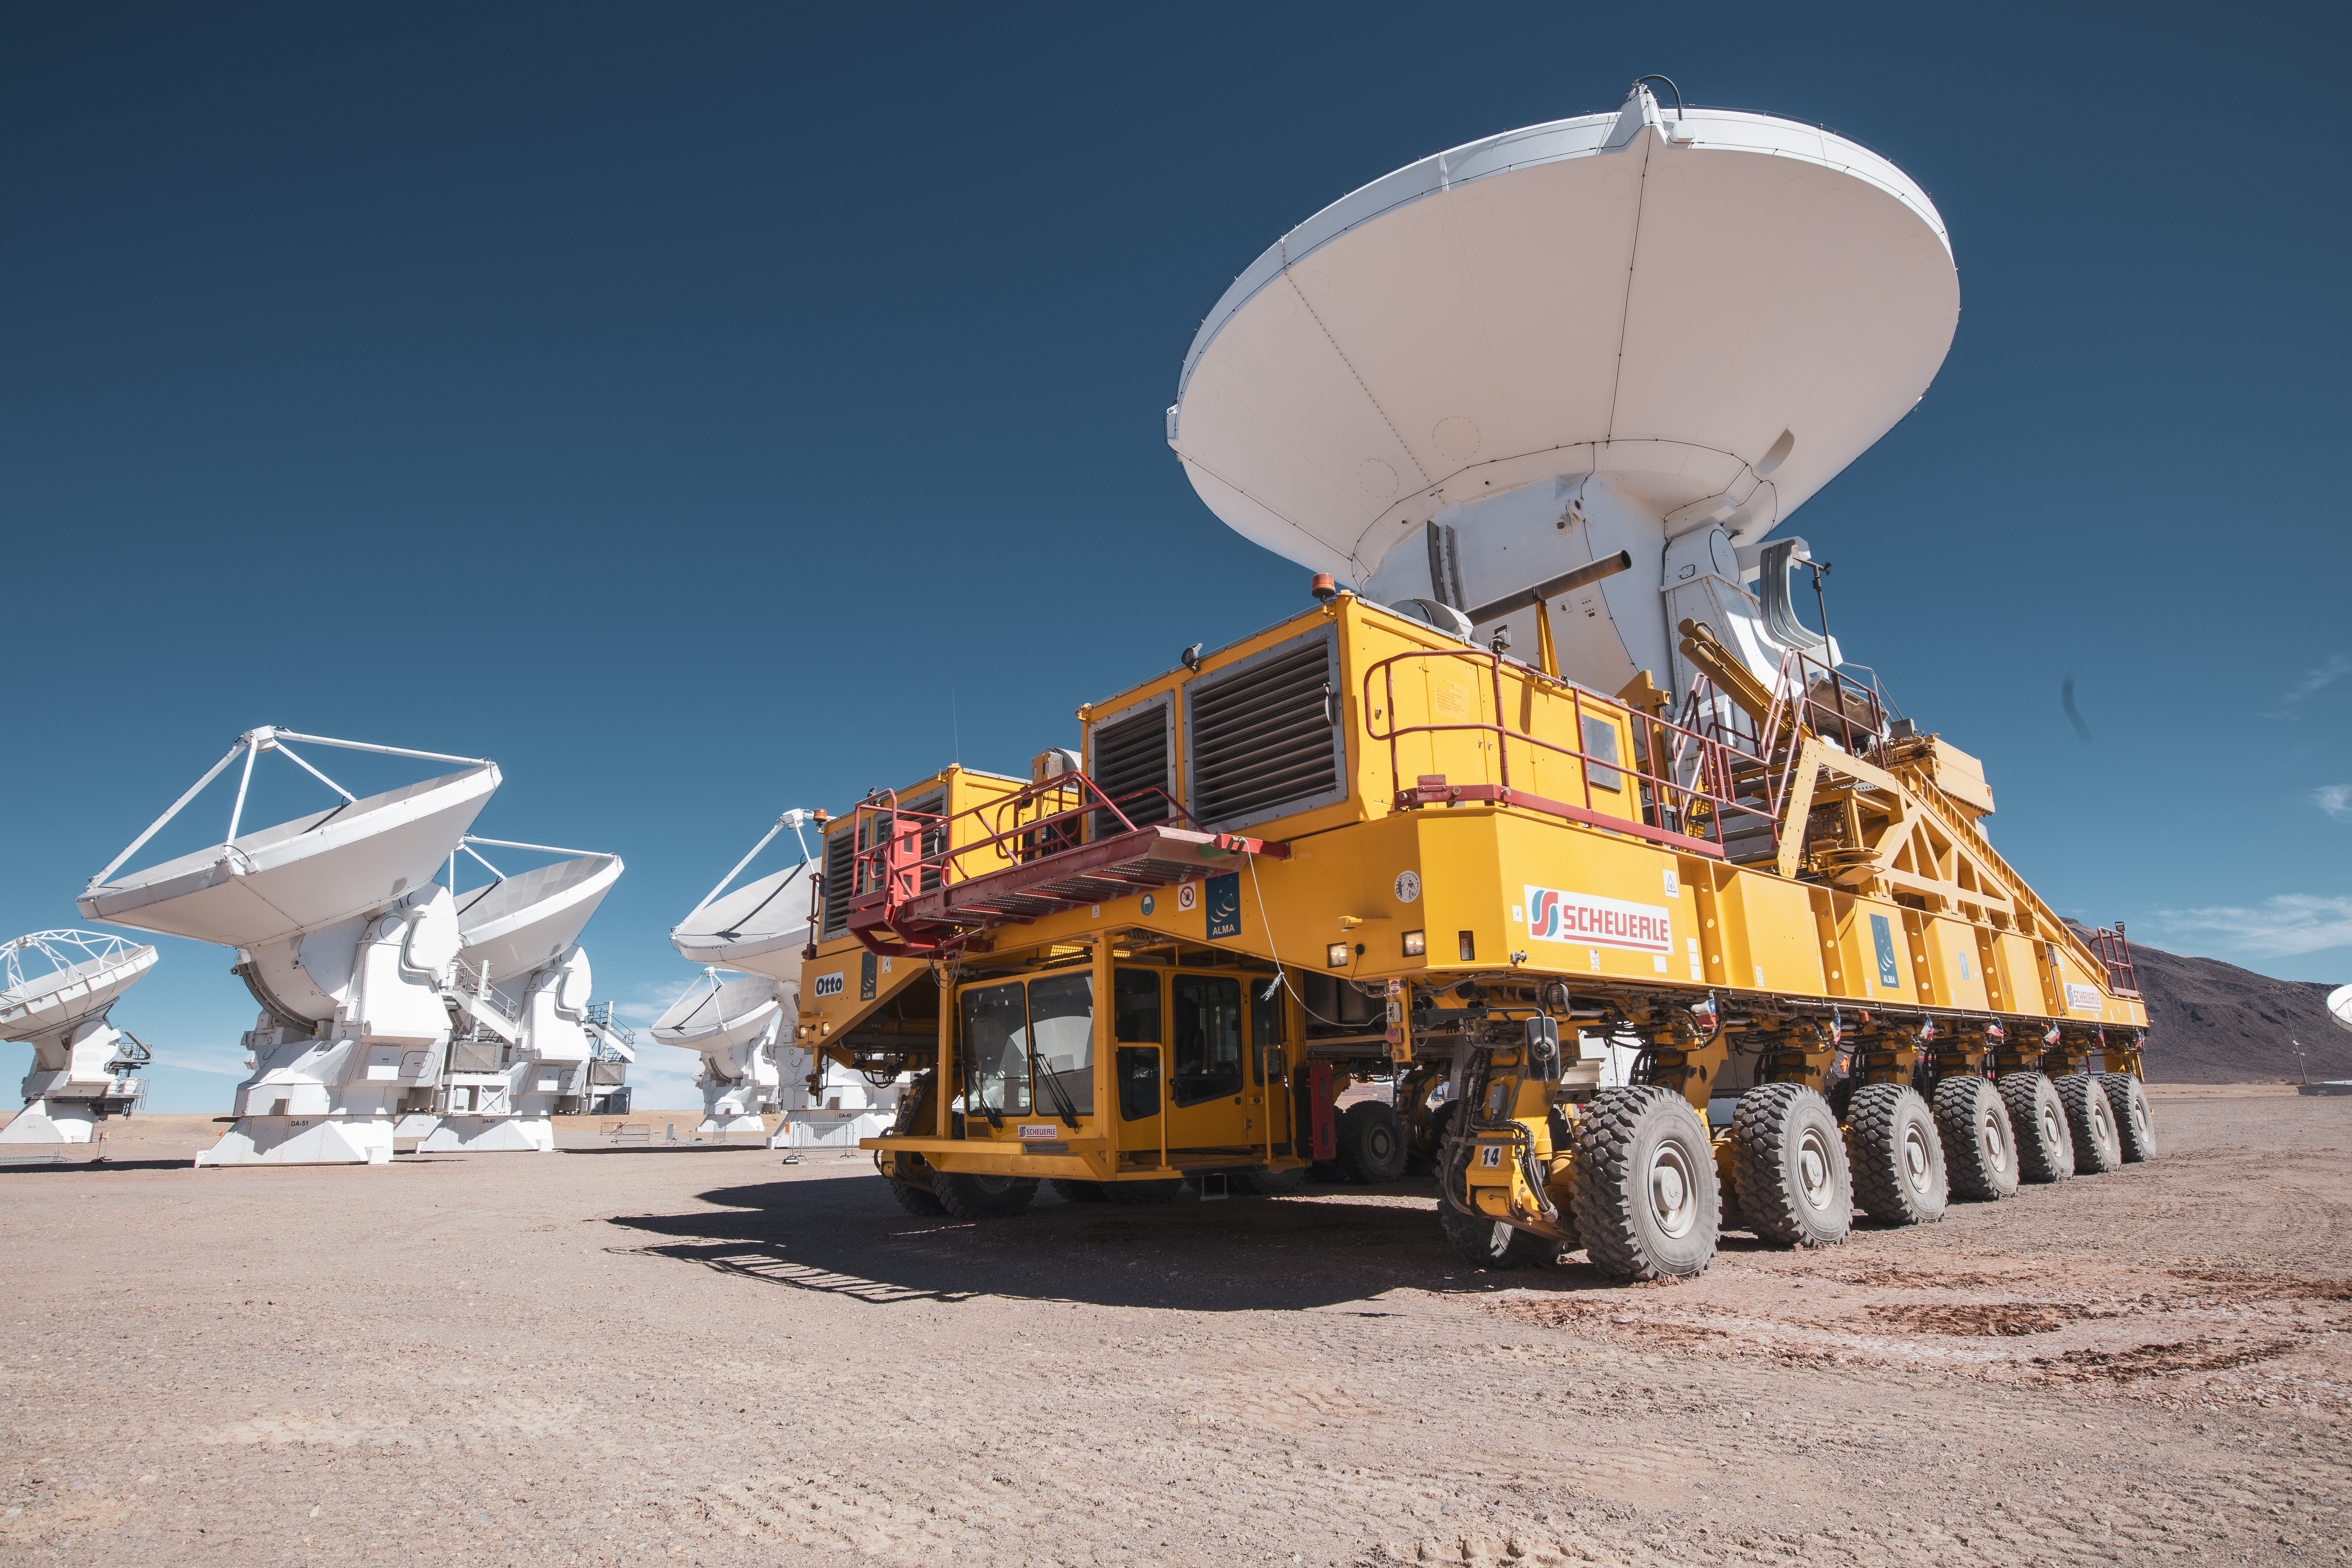

Taxi, please!

You might be wondering why an ALMA antenna is being driven around by this yellow truck in today's Picture of the Week. Like a huge taxi, this vehicle was specifically designed to transport the antennas around the Chajnantor plateau in the Chilean Andes.

The Atacama Large Millimeter/submillimeter Array (ALMA), an international collaboration in which ESO is a partner, consists of 66 antennas that work together like a single gigantic telescope. The antennas can be rearranged into different layouts, allowing ALMA to discern different levels of detail. The distance between the antennas ranges from a few tens of metres, ideal to observe diffuse structures, to a maximum of 16 kilometres, perfect to study really small details.

This is when the yellow trucks come into play. There are two identical ALMA transporters, named Otto and Lore, which were provided by ESO and manufactured by the company Scheuerle Fahrzeugfabrik GmbH. These vans must be powerful enough to carry an antenna weighting over 100 tons, but also accurate enough to position them with a precision of a few millimetres.

Credit: S. Otarola/ESO